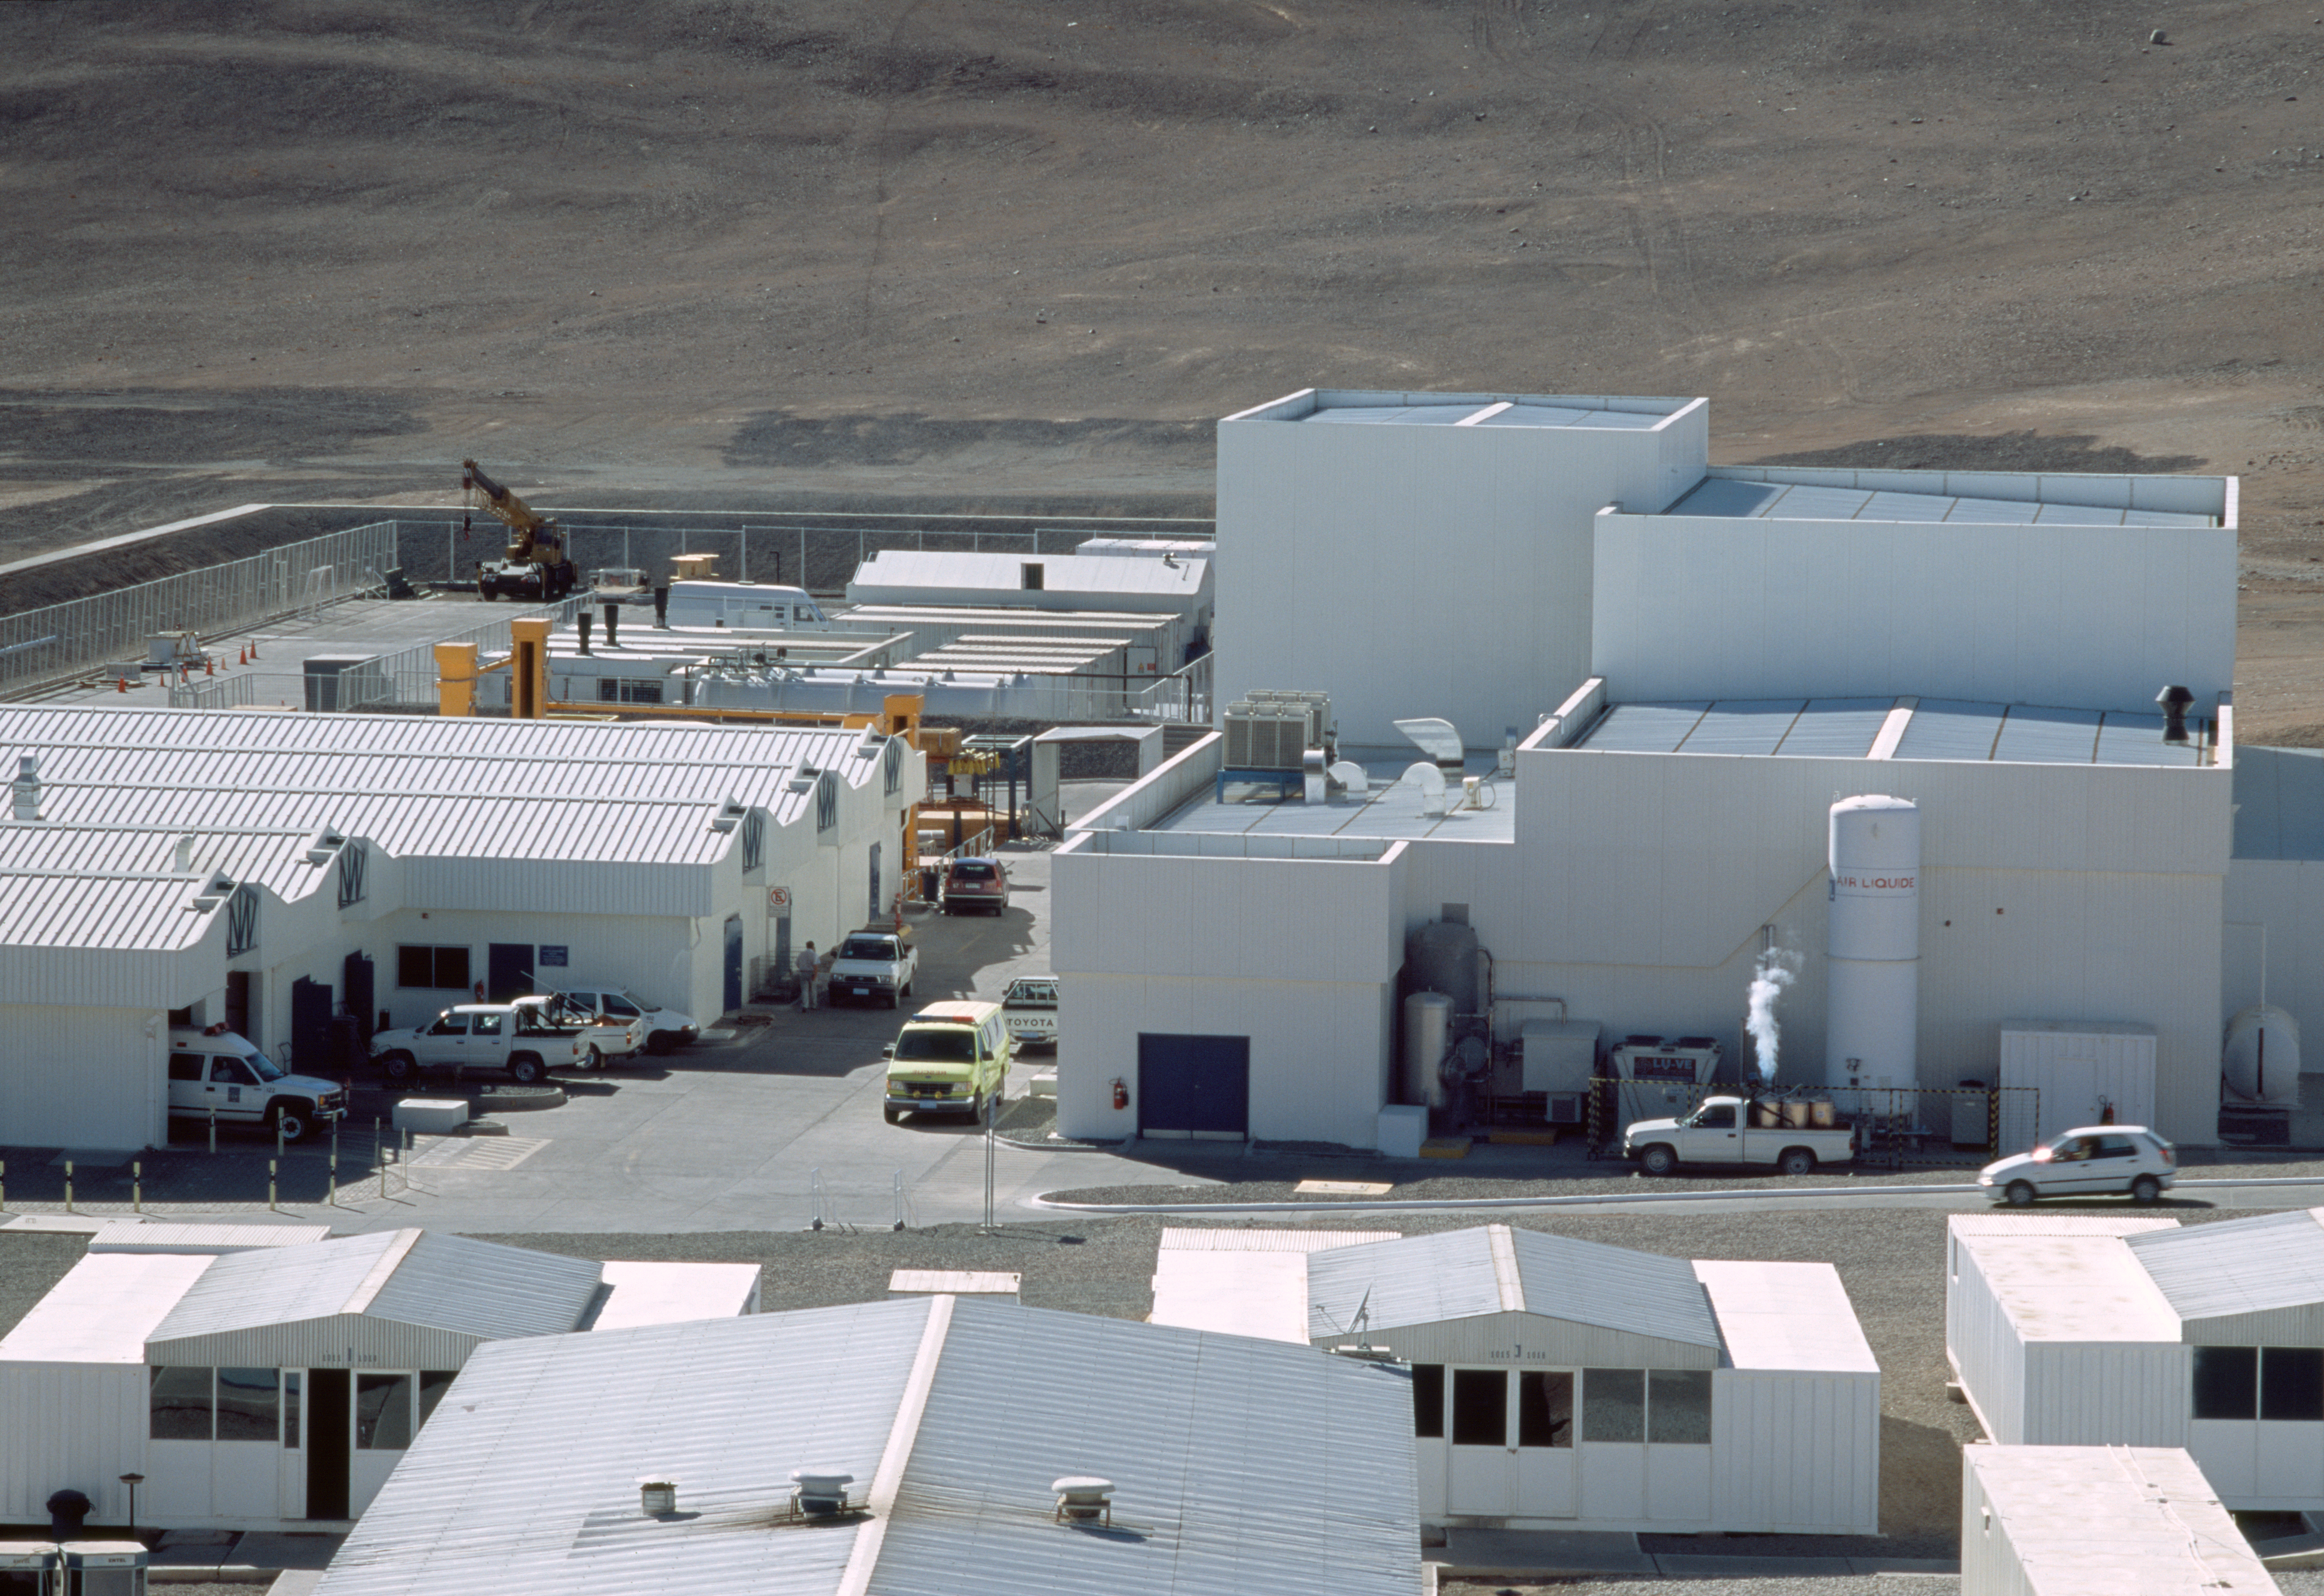

Paranal workshops

This image shows the Mirror Maintenance Building and workshops at Paranal Observatory. It was obtained in December 2004.

Credit: ESO